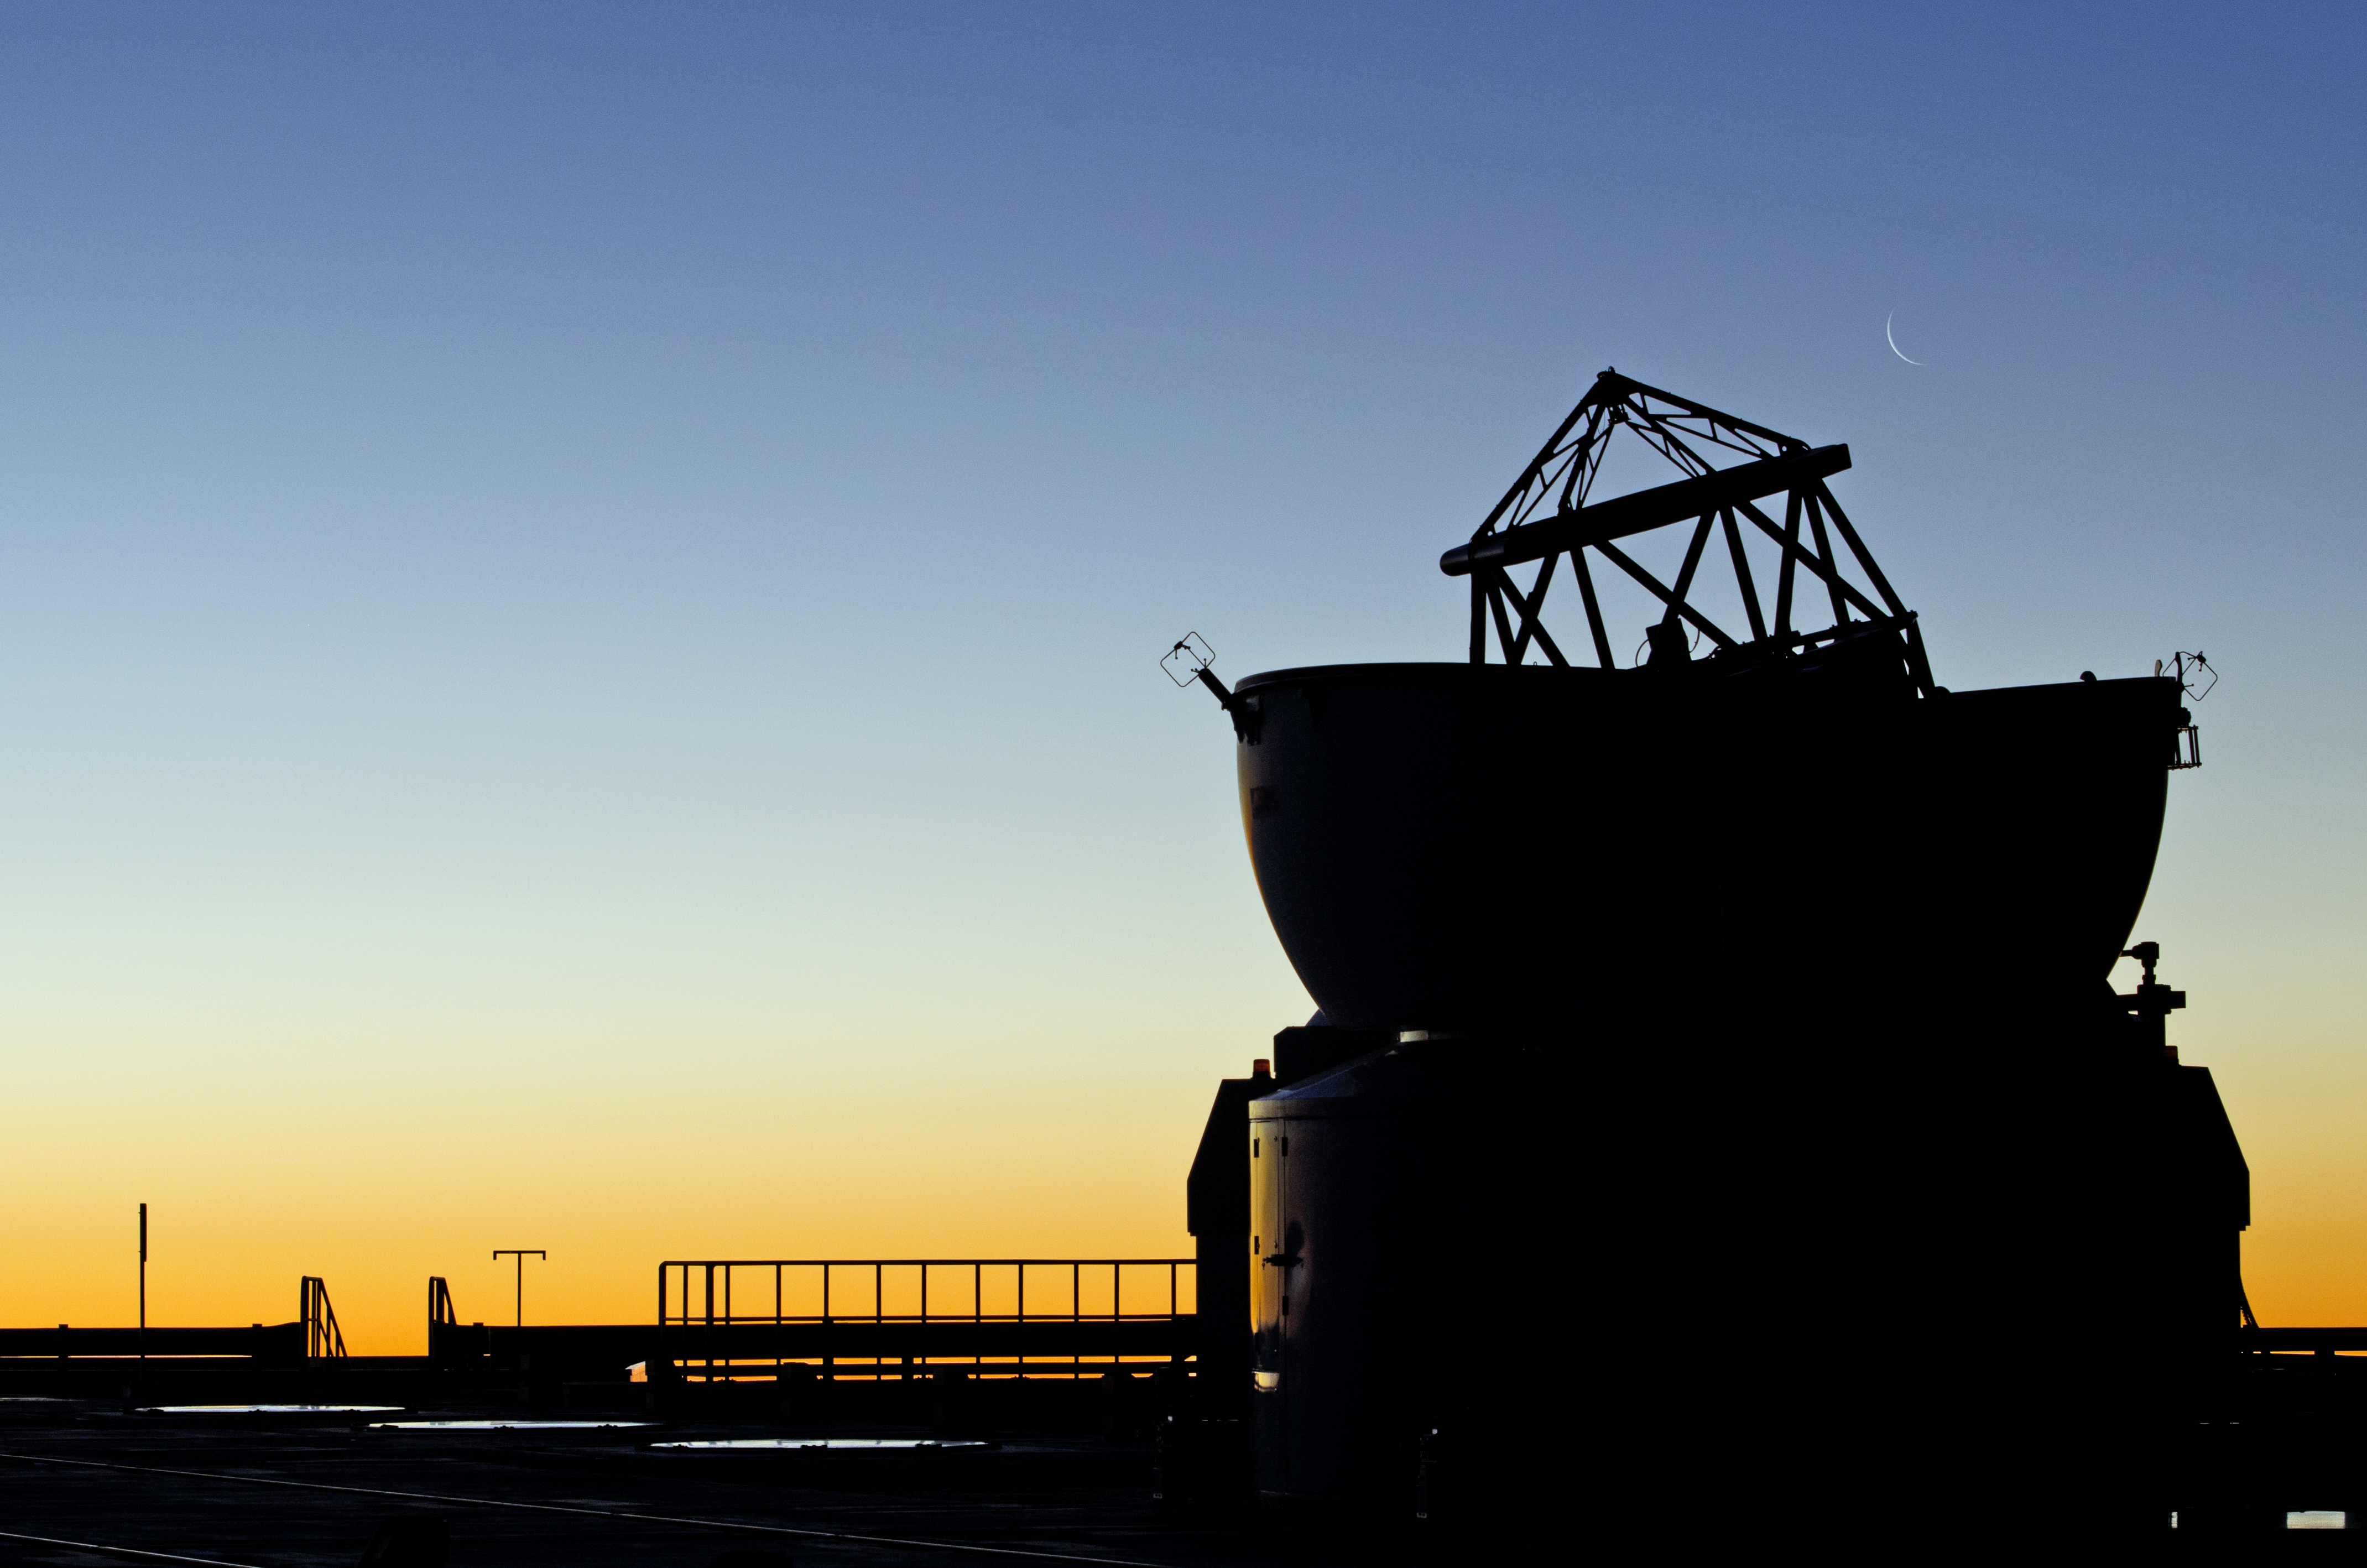

A crescent Moon over the VLTI

Pictured here at sunset is one of the four Auxiliary Telescopes (ATs) of the Very Large Telescope Interferometer (VLTI), shown at ESO's Paranal Observatory. The faint crescent Moon can be seen hanging above the round enclosure of the telescope.

Together with four Unit Telescopes (UTs) that make up the Very Large Telescope, these four ATs complete the VLTI. Unlike the UTs, which are fixed, each of the four 1.8-metre ATs are movable and can be relocated to 30 different stations along the platform to create a wide baseline of up to 200 metres. This allows the VLTI to act as one large telescope of this size via a technique called interferometry — combining the light from several smaller telescopes to increase the resolution of the telescope. In the case of VLTI, this provides milliarcsecond angular resolution — equivalent to a span of two metres as far away from us as the Moon.

This image was taken by ESO Photo Ambassador, Gabriel Brammer.

Credit: ESO/G. Brammer